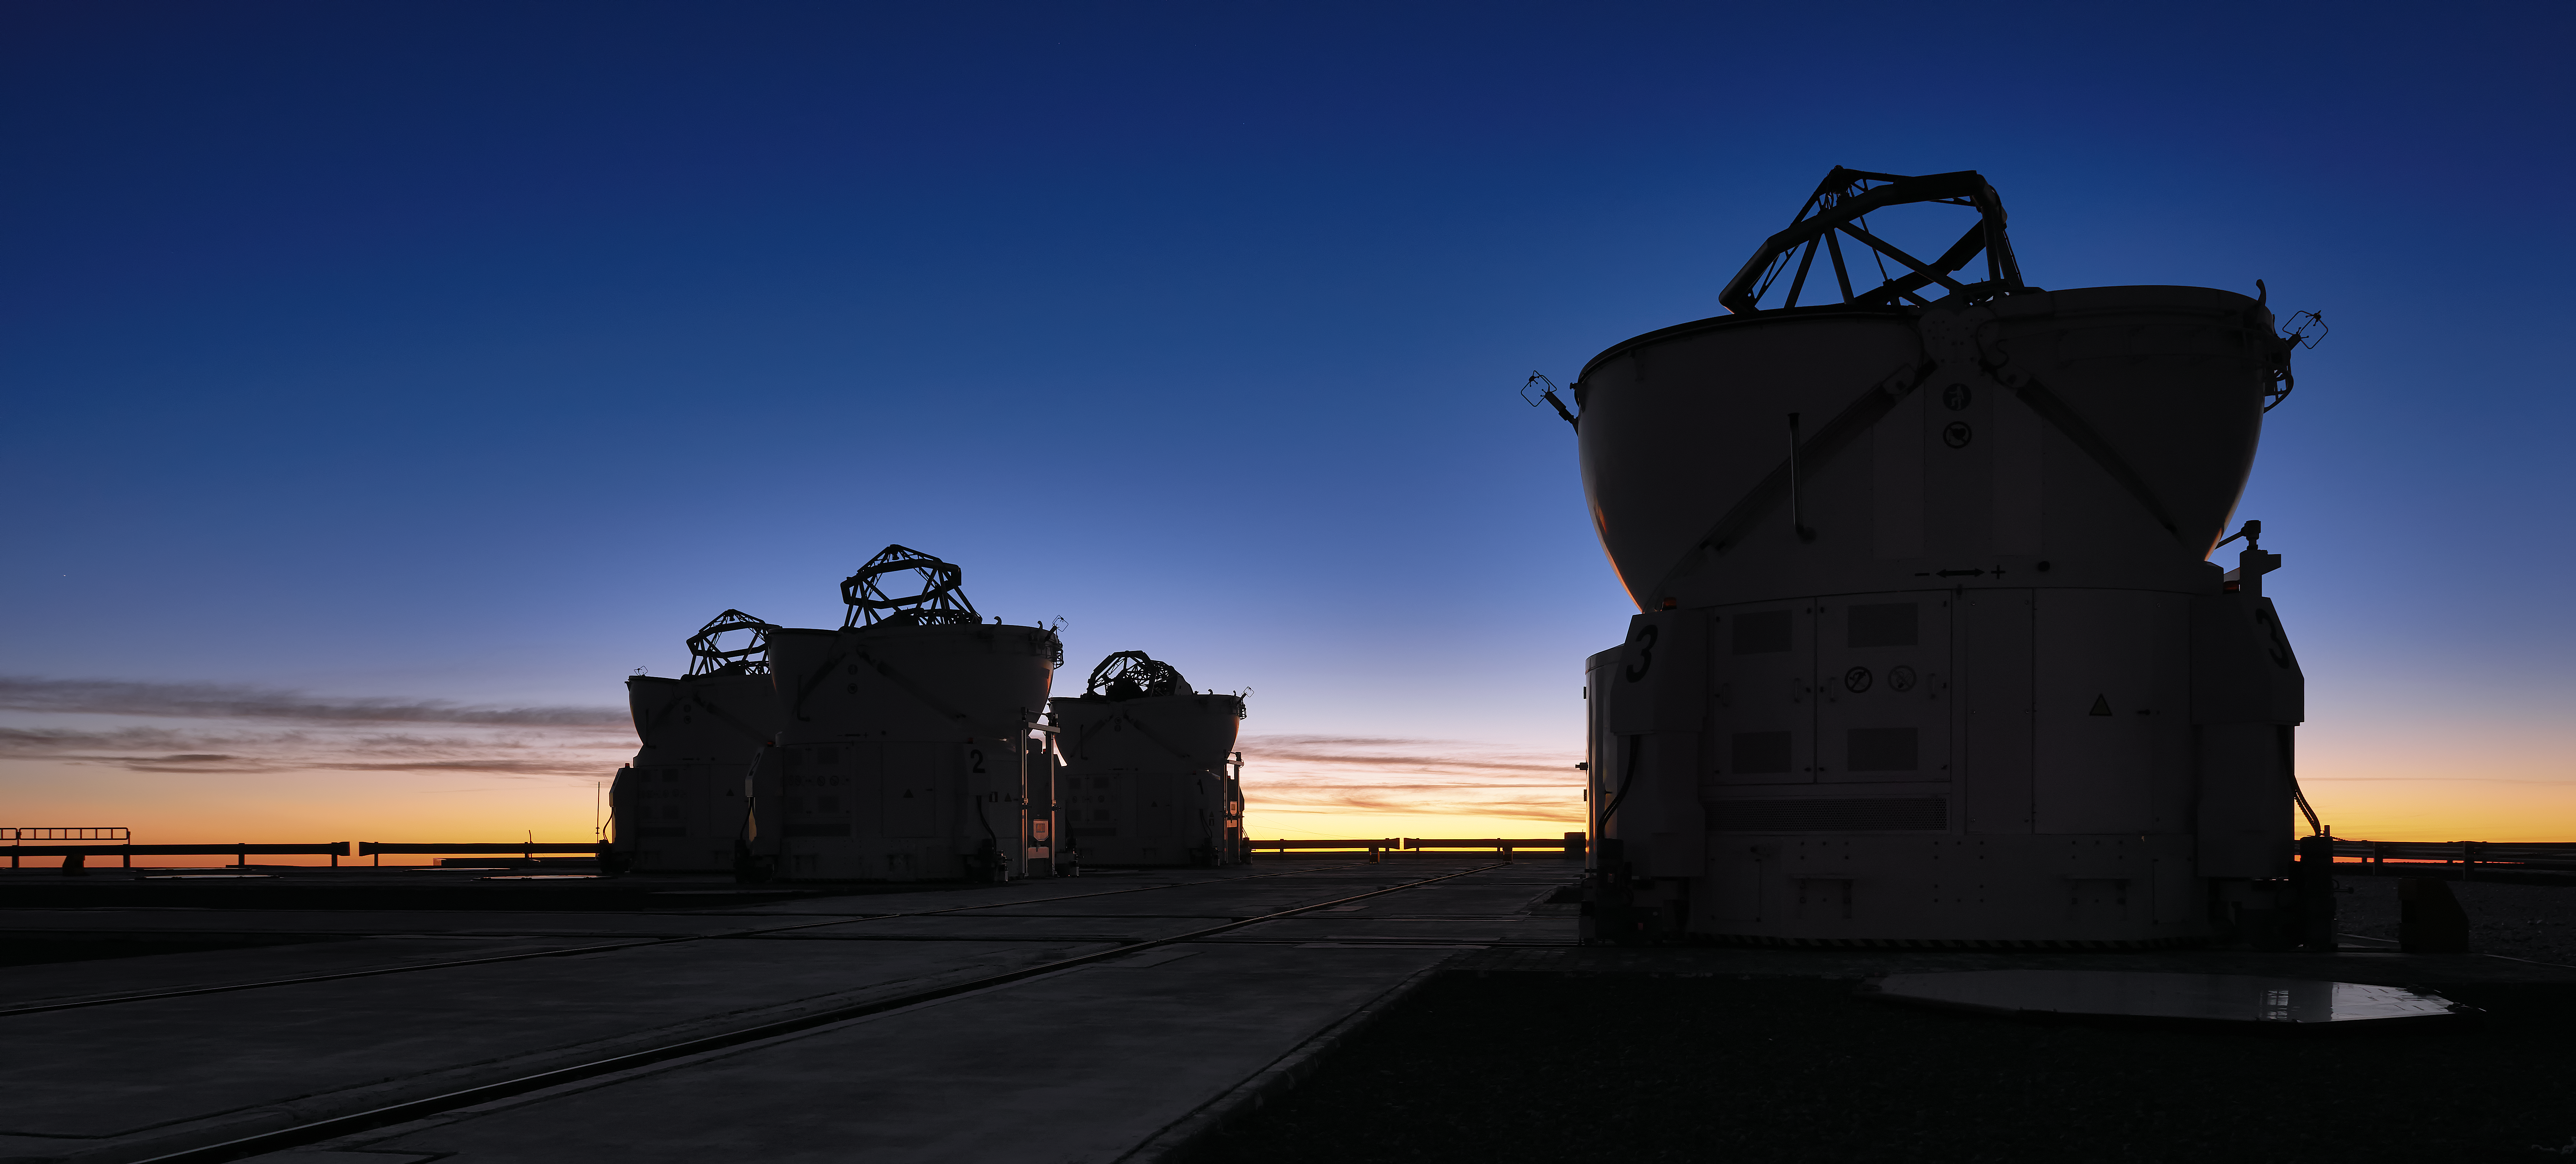

Auxiliary silhouettes

The silhouettes of the VLT's four Auxiliary Telescopes. Their domes, retracted, reveal the skeletal framework of the telescopes inside.

Credit: Enrico Sacchetti/ESO